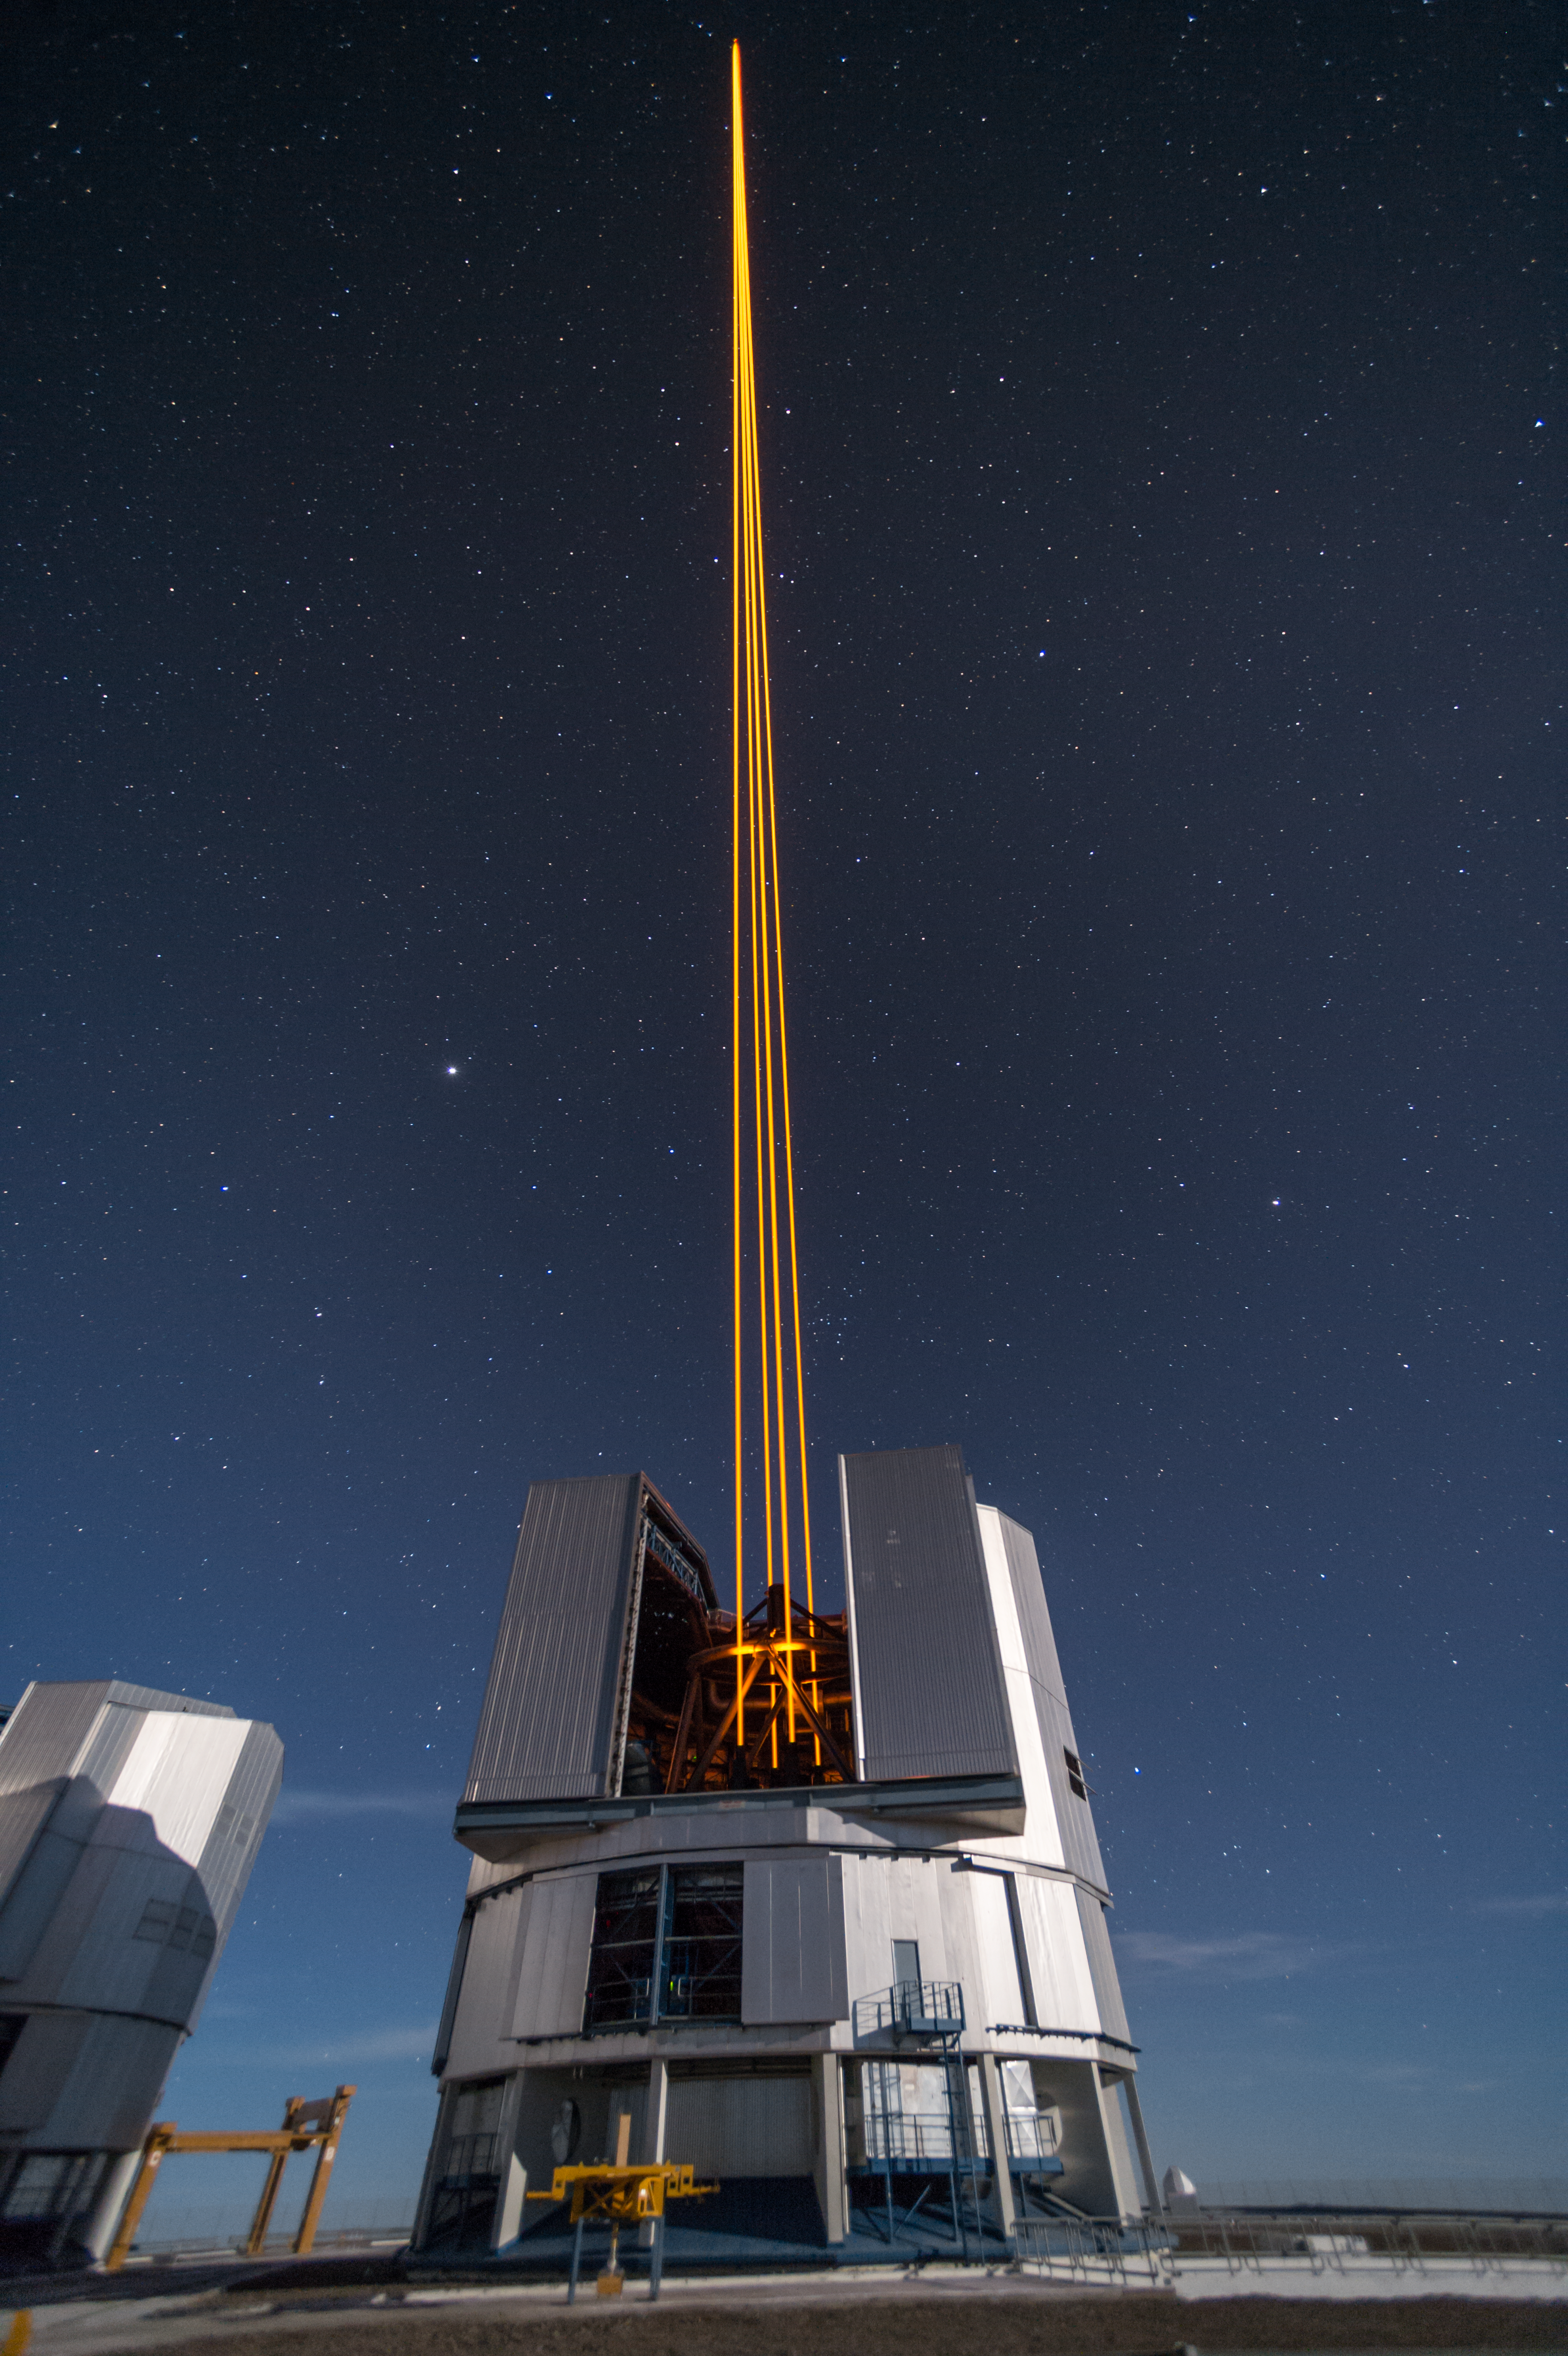

The most powerful laser guide star system in the world sees first light at the Paranal Observatory

On 26 April 2016 an event at ESO’s Paranal Observatory in Chile marked the brilliant first light for the four powerful lasers that form a crucial part of the adaptive optics systems on ESO’s Very Large Telescope. Attendees were treated to a spectacular display of cutting-edge laser technology against the majestic skies of Paranal. These are the most powerful laser guide stars ever used for astronomy and mark the first use of multiple laser guide stars at ESO.

This spectacular image shows the four beams emerging from the new laser system on Unit Telescope 4 of the VLT.

Credit: ESO/F. Kamphues